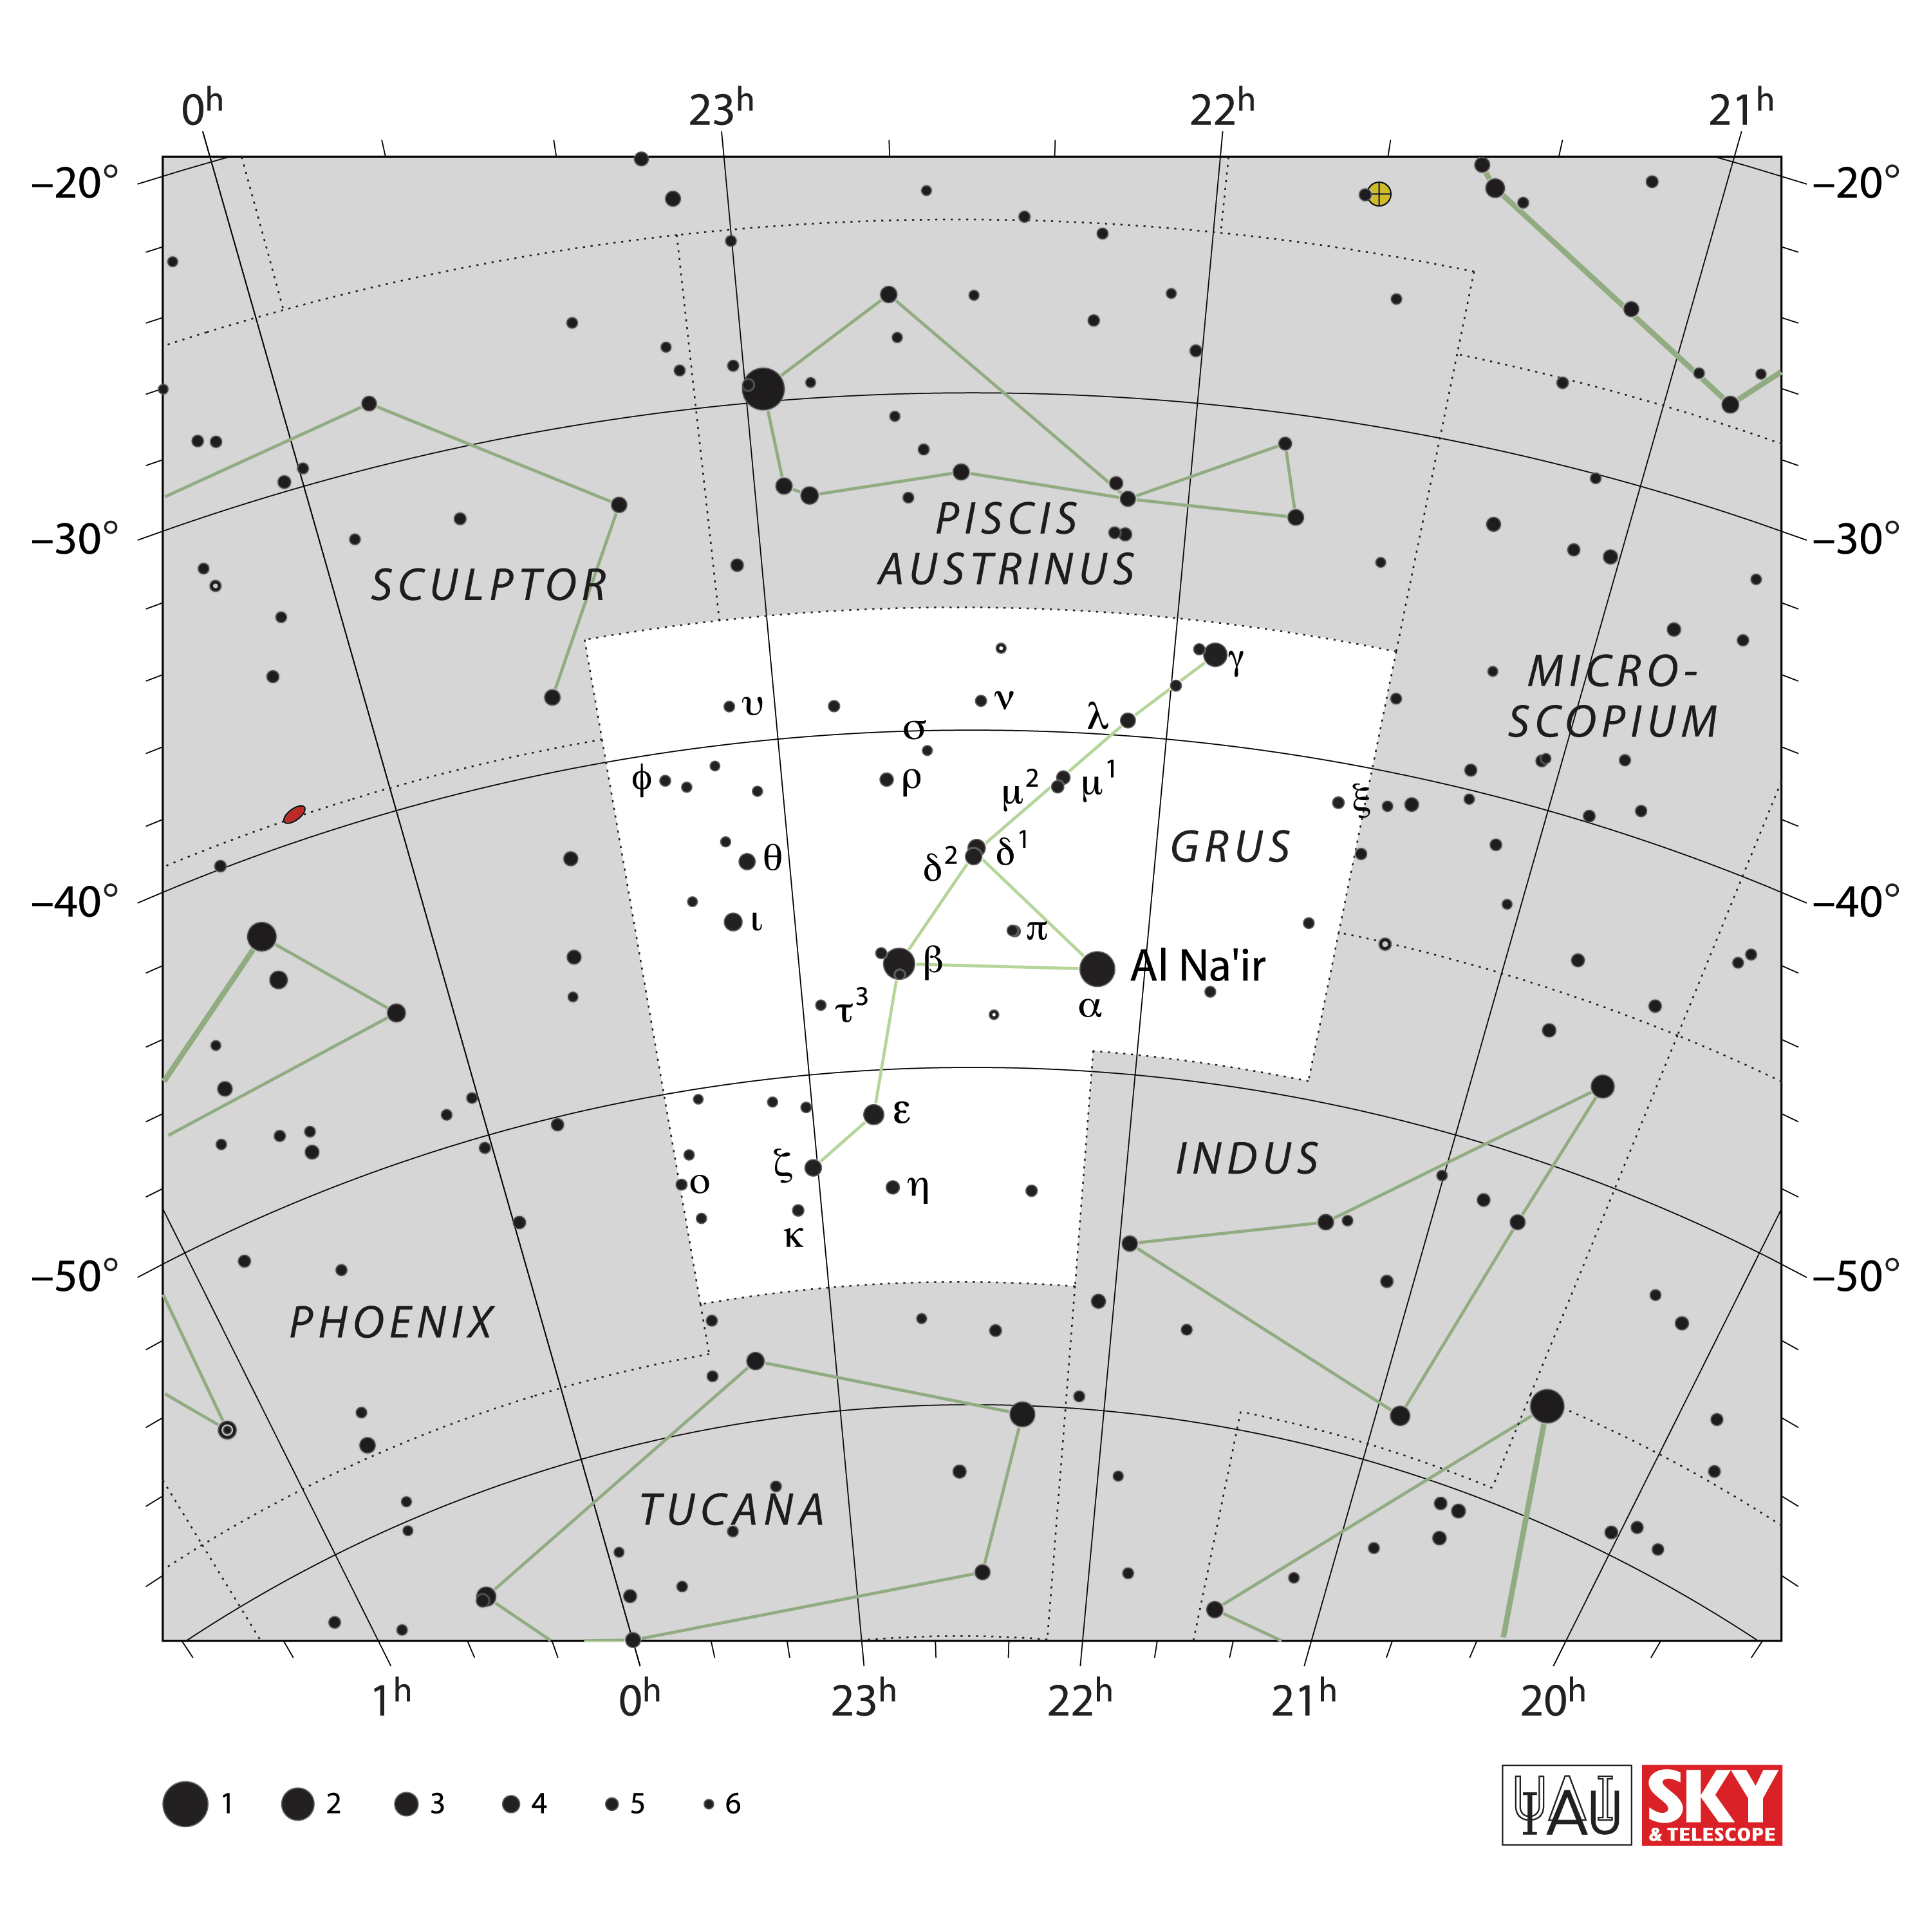

Grus

Credit: IAU and Sky & Telescope